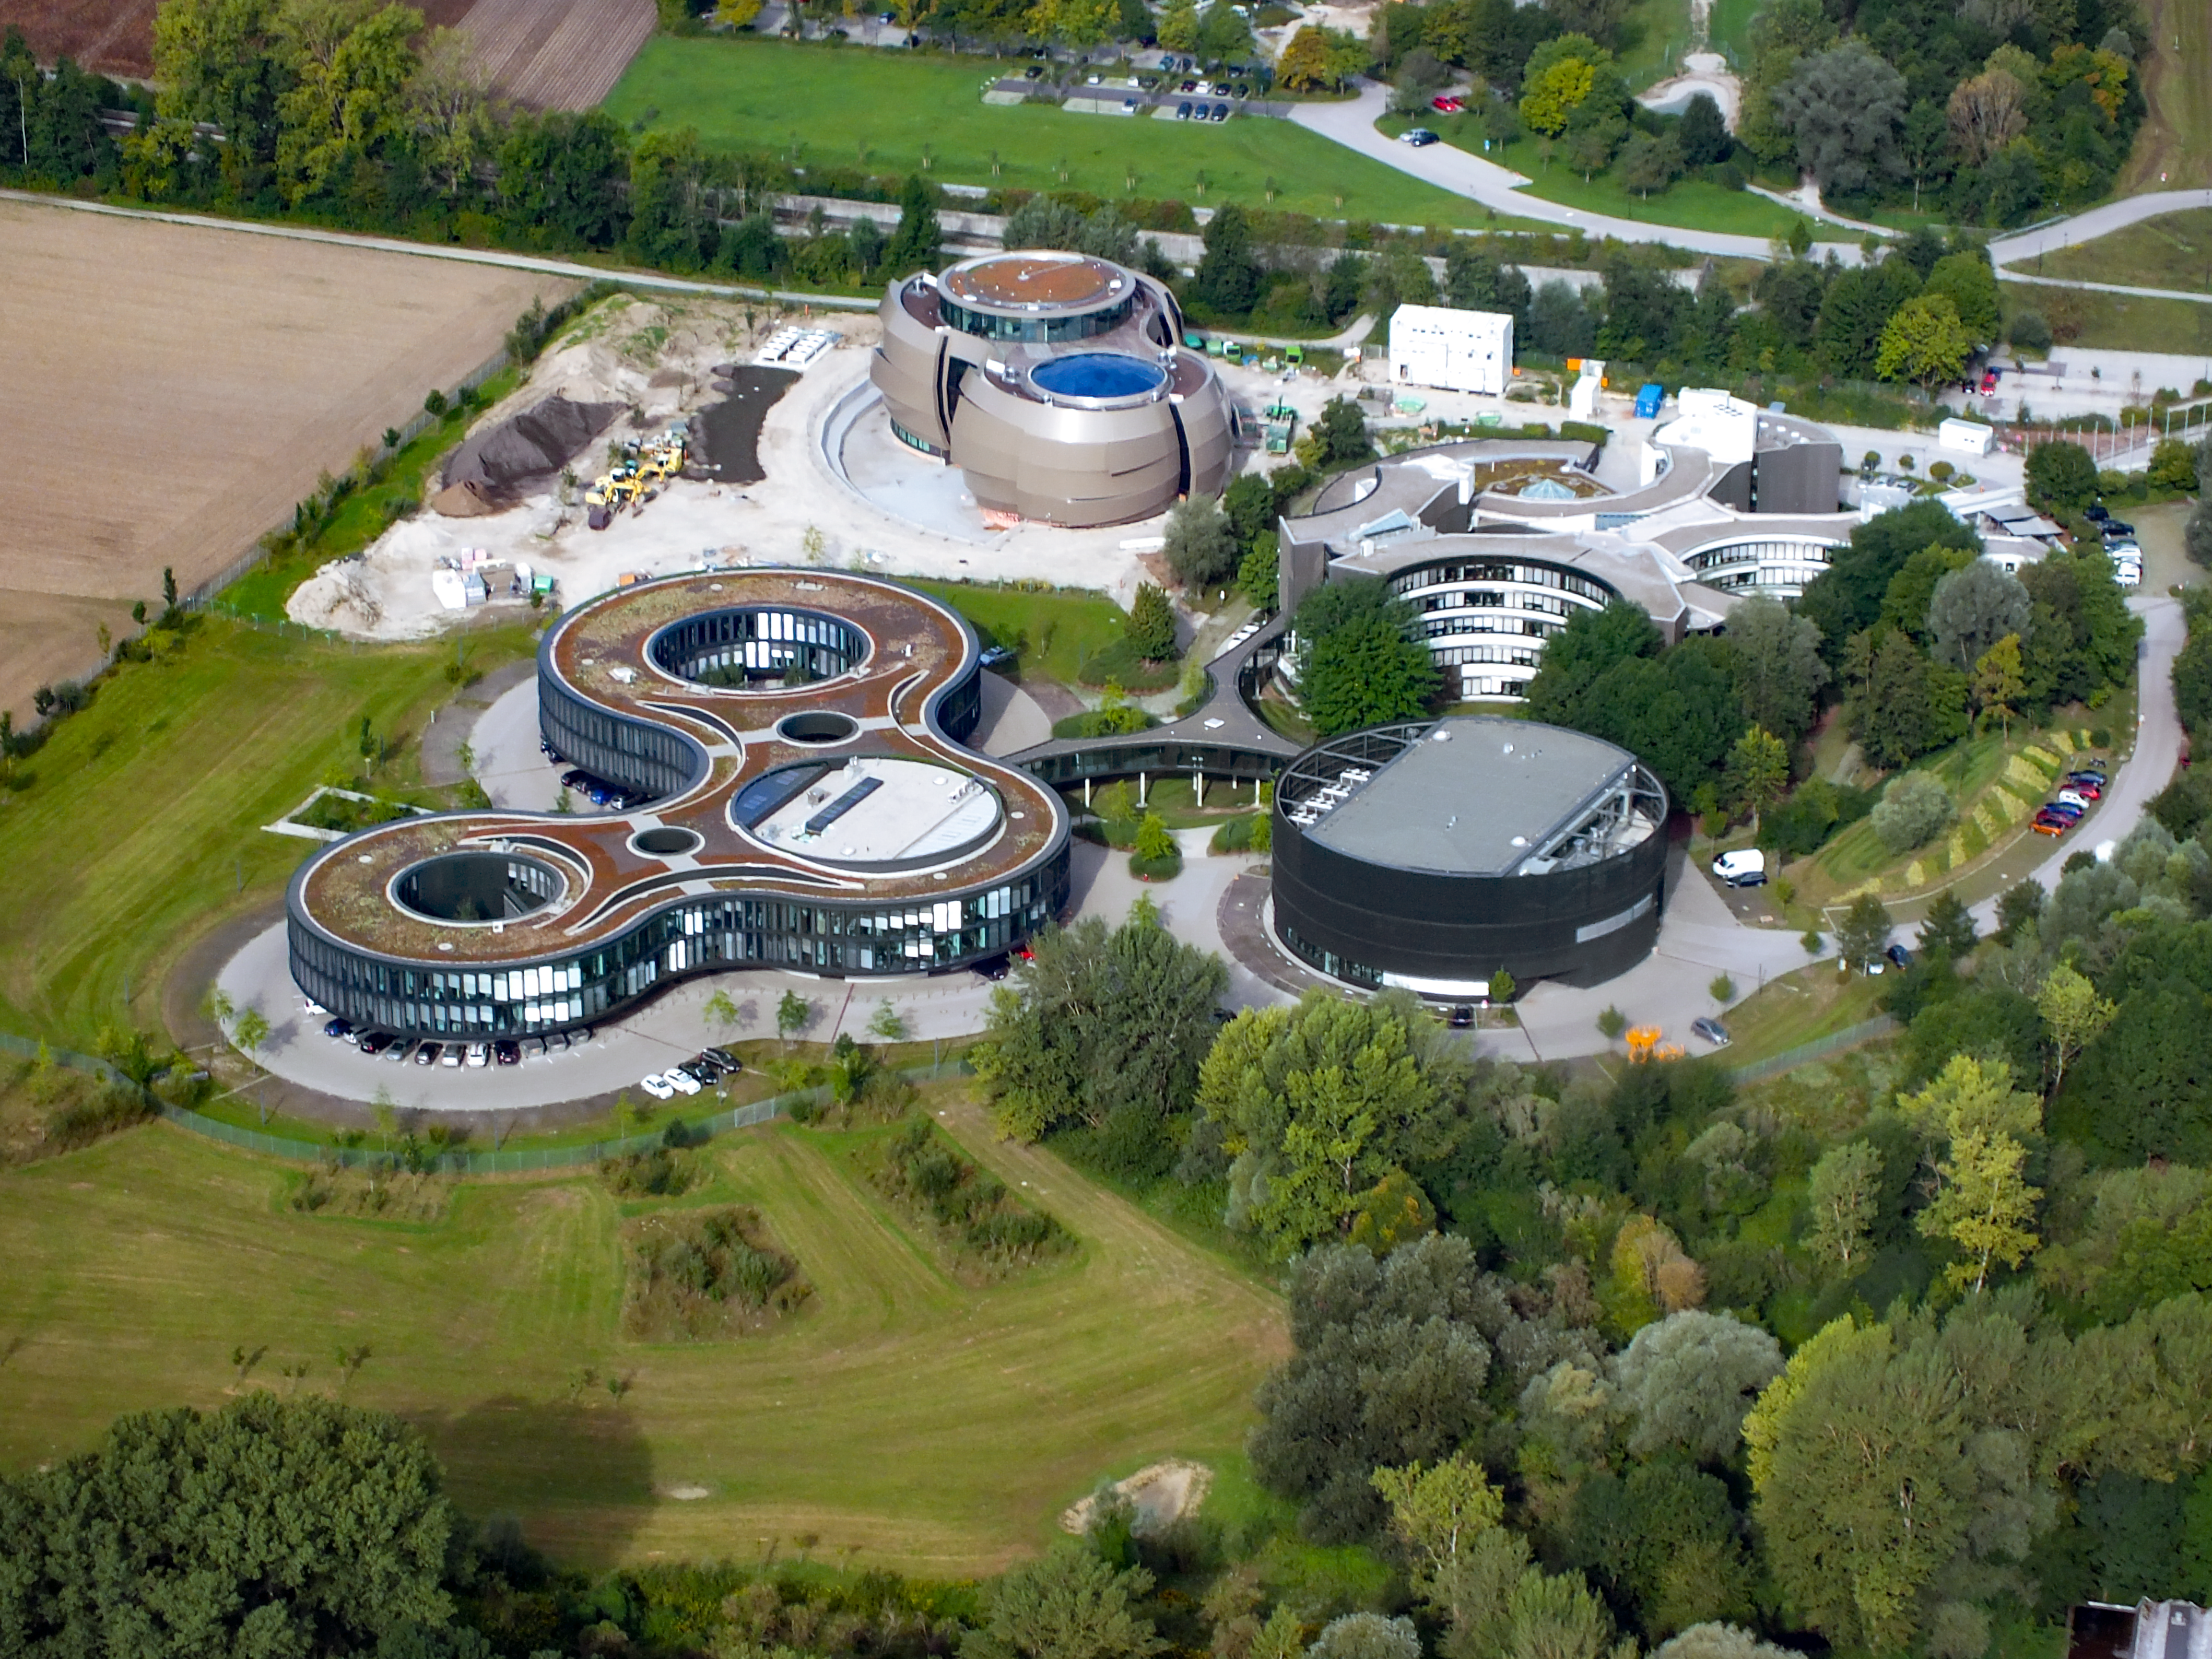

Aerial view of ESO Headquarters

Aerial view of the Headquarters of the European Southern Observatory in Garching bei München, in the state of Bavaria in Germany. The ESO Supernova, opening in the 2018, was still under construction when this photo was taken.

Credit: Ernst A. Graf/ESO